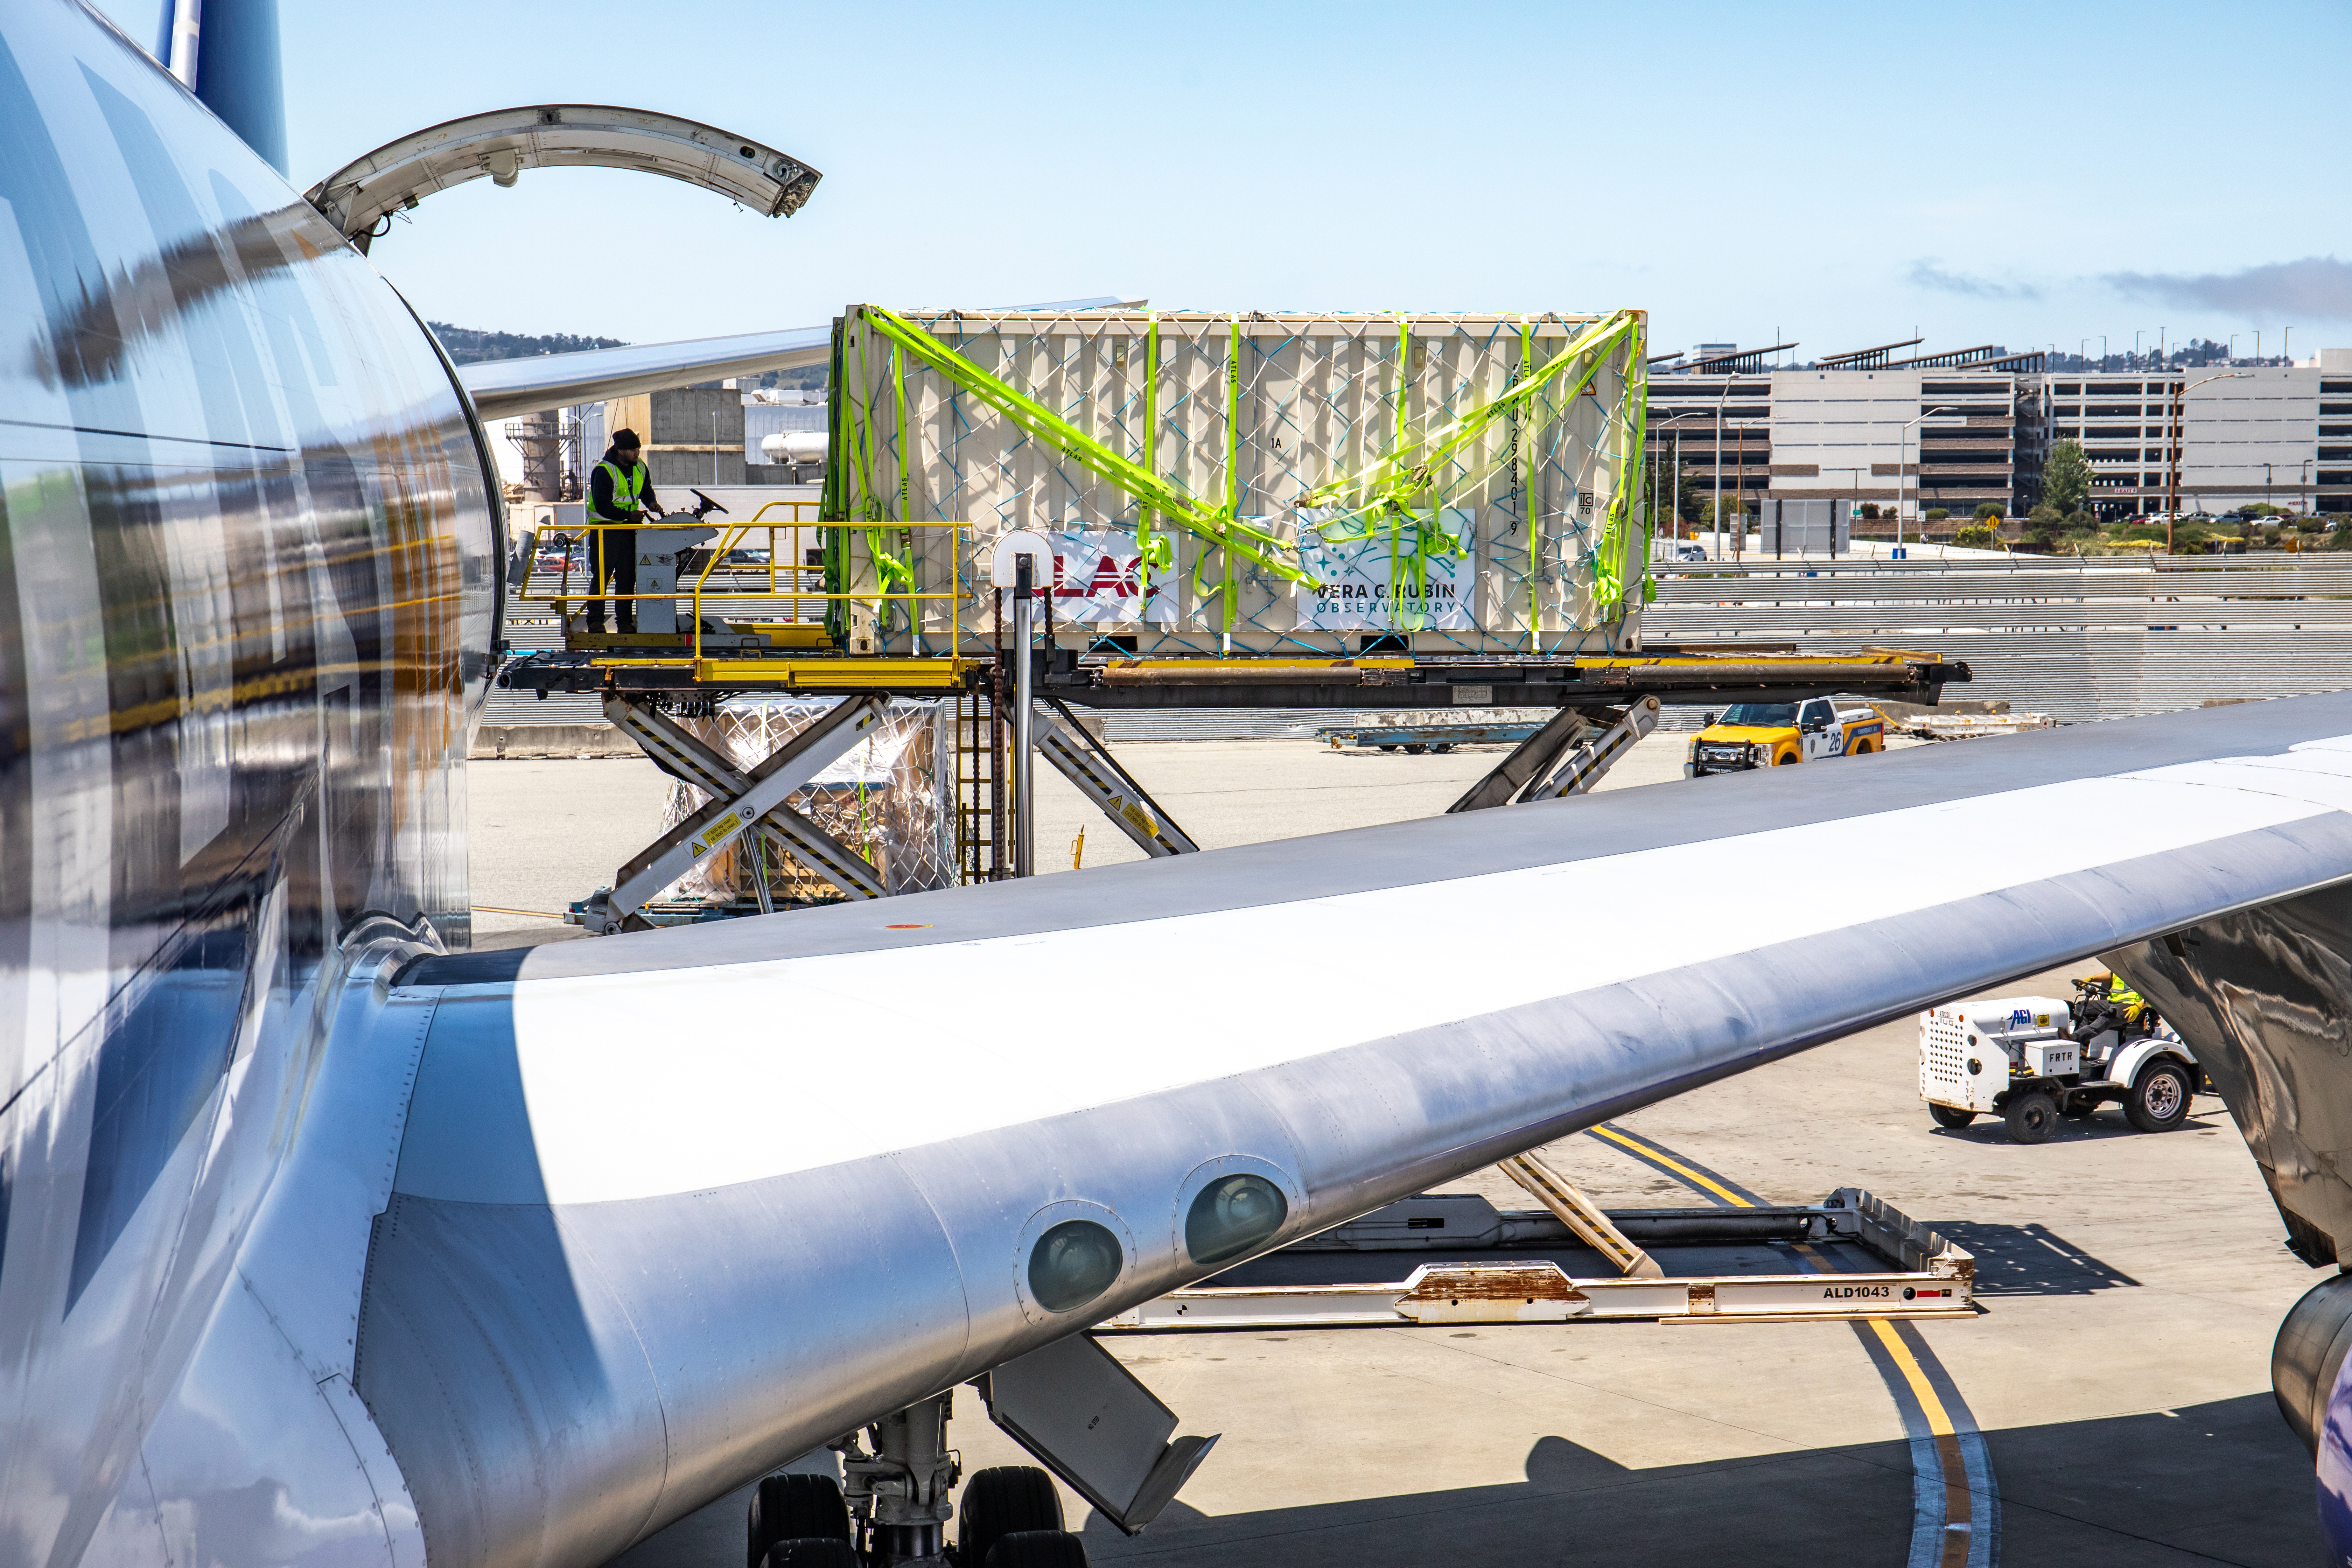

LSST Camera Flies Out to Chile

In the wee hours of May 14, the LSST Camera left SLAC and was taken to SFO, where it, and crates with camera parts, were loaded onto a 747 charter jet and flown to Santiago, Chile. It arrived at the Vera C. Rubin Observatory on May 16.

Credit: Jacqueline Ramseyer Orrell/SLAC National Accelerator Laboratory